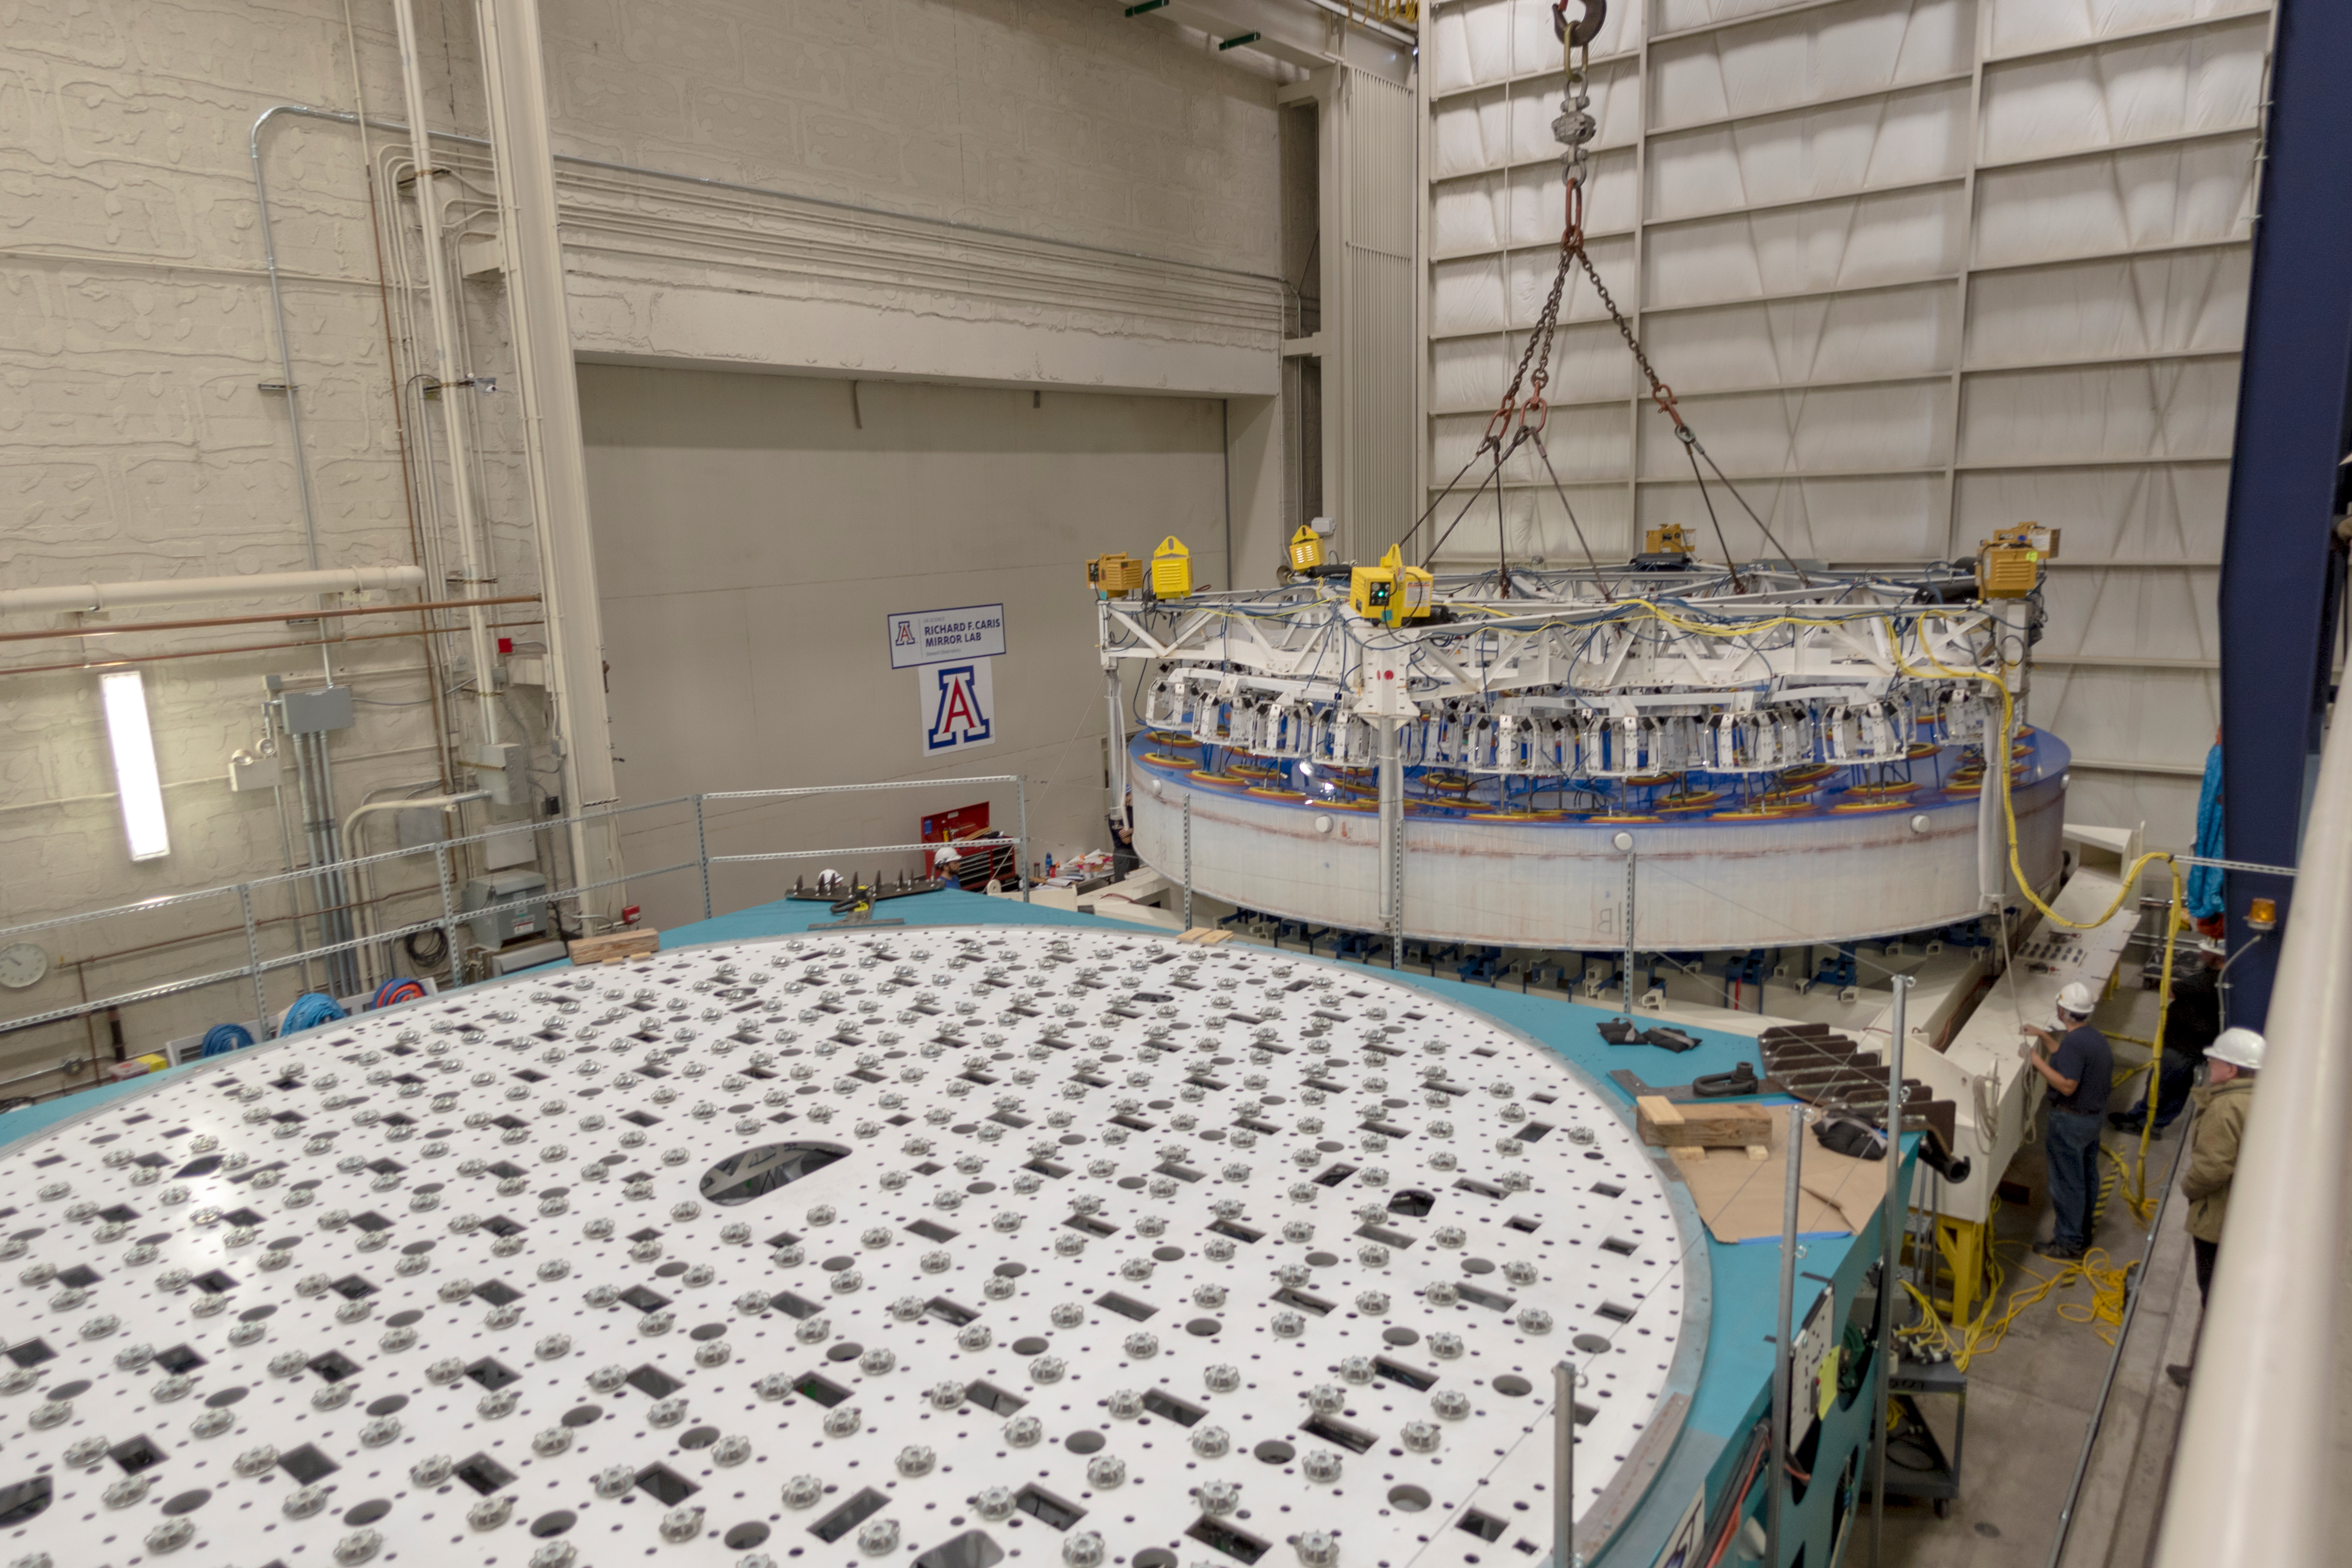

M1M3 Lifted into Transport Container

On March 12, the LSST Primary/Tertiary Mirror (M1M3) was lifted into its transport/storage container using a custom vacuum lift.

Credit: Rubin Observatory/NSF/AURA